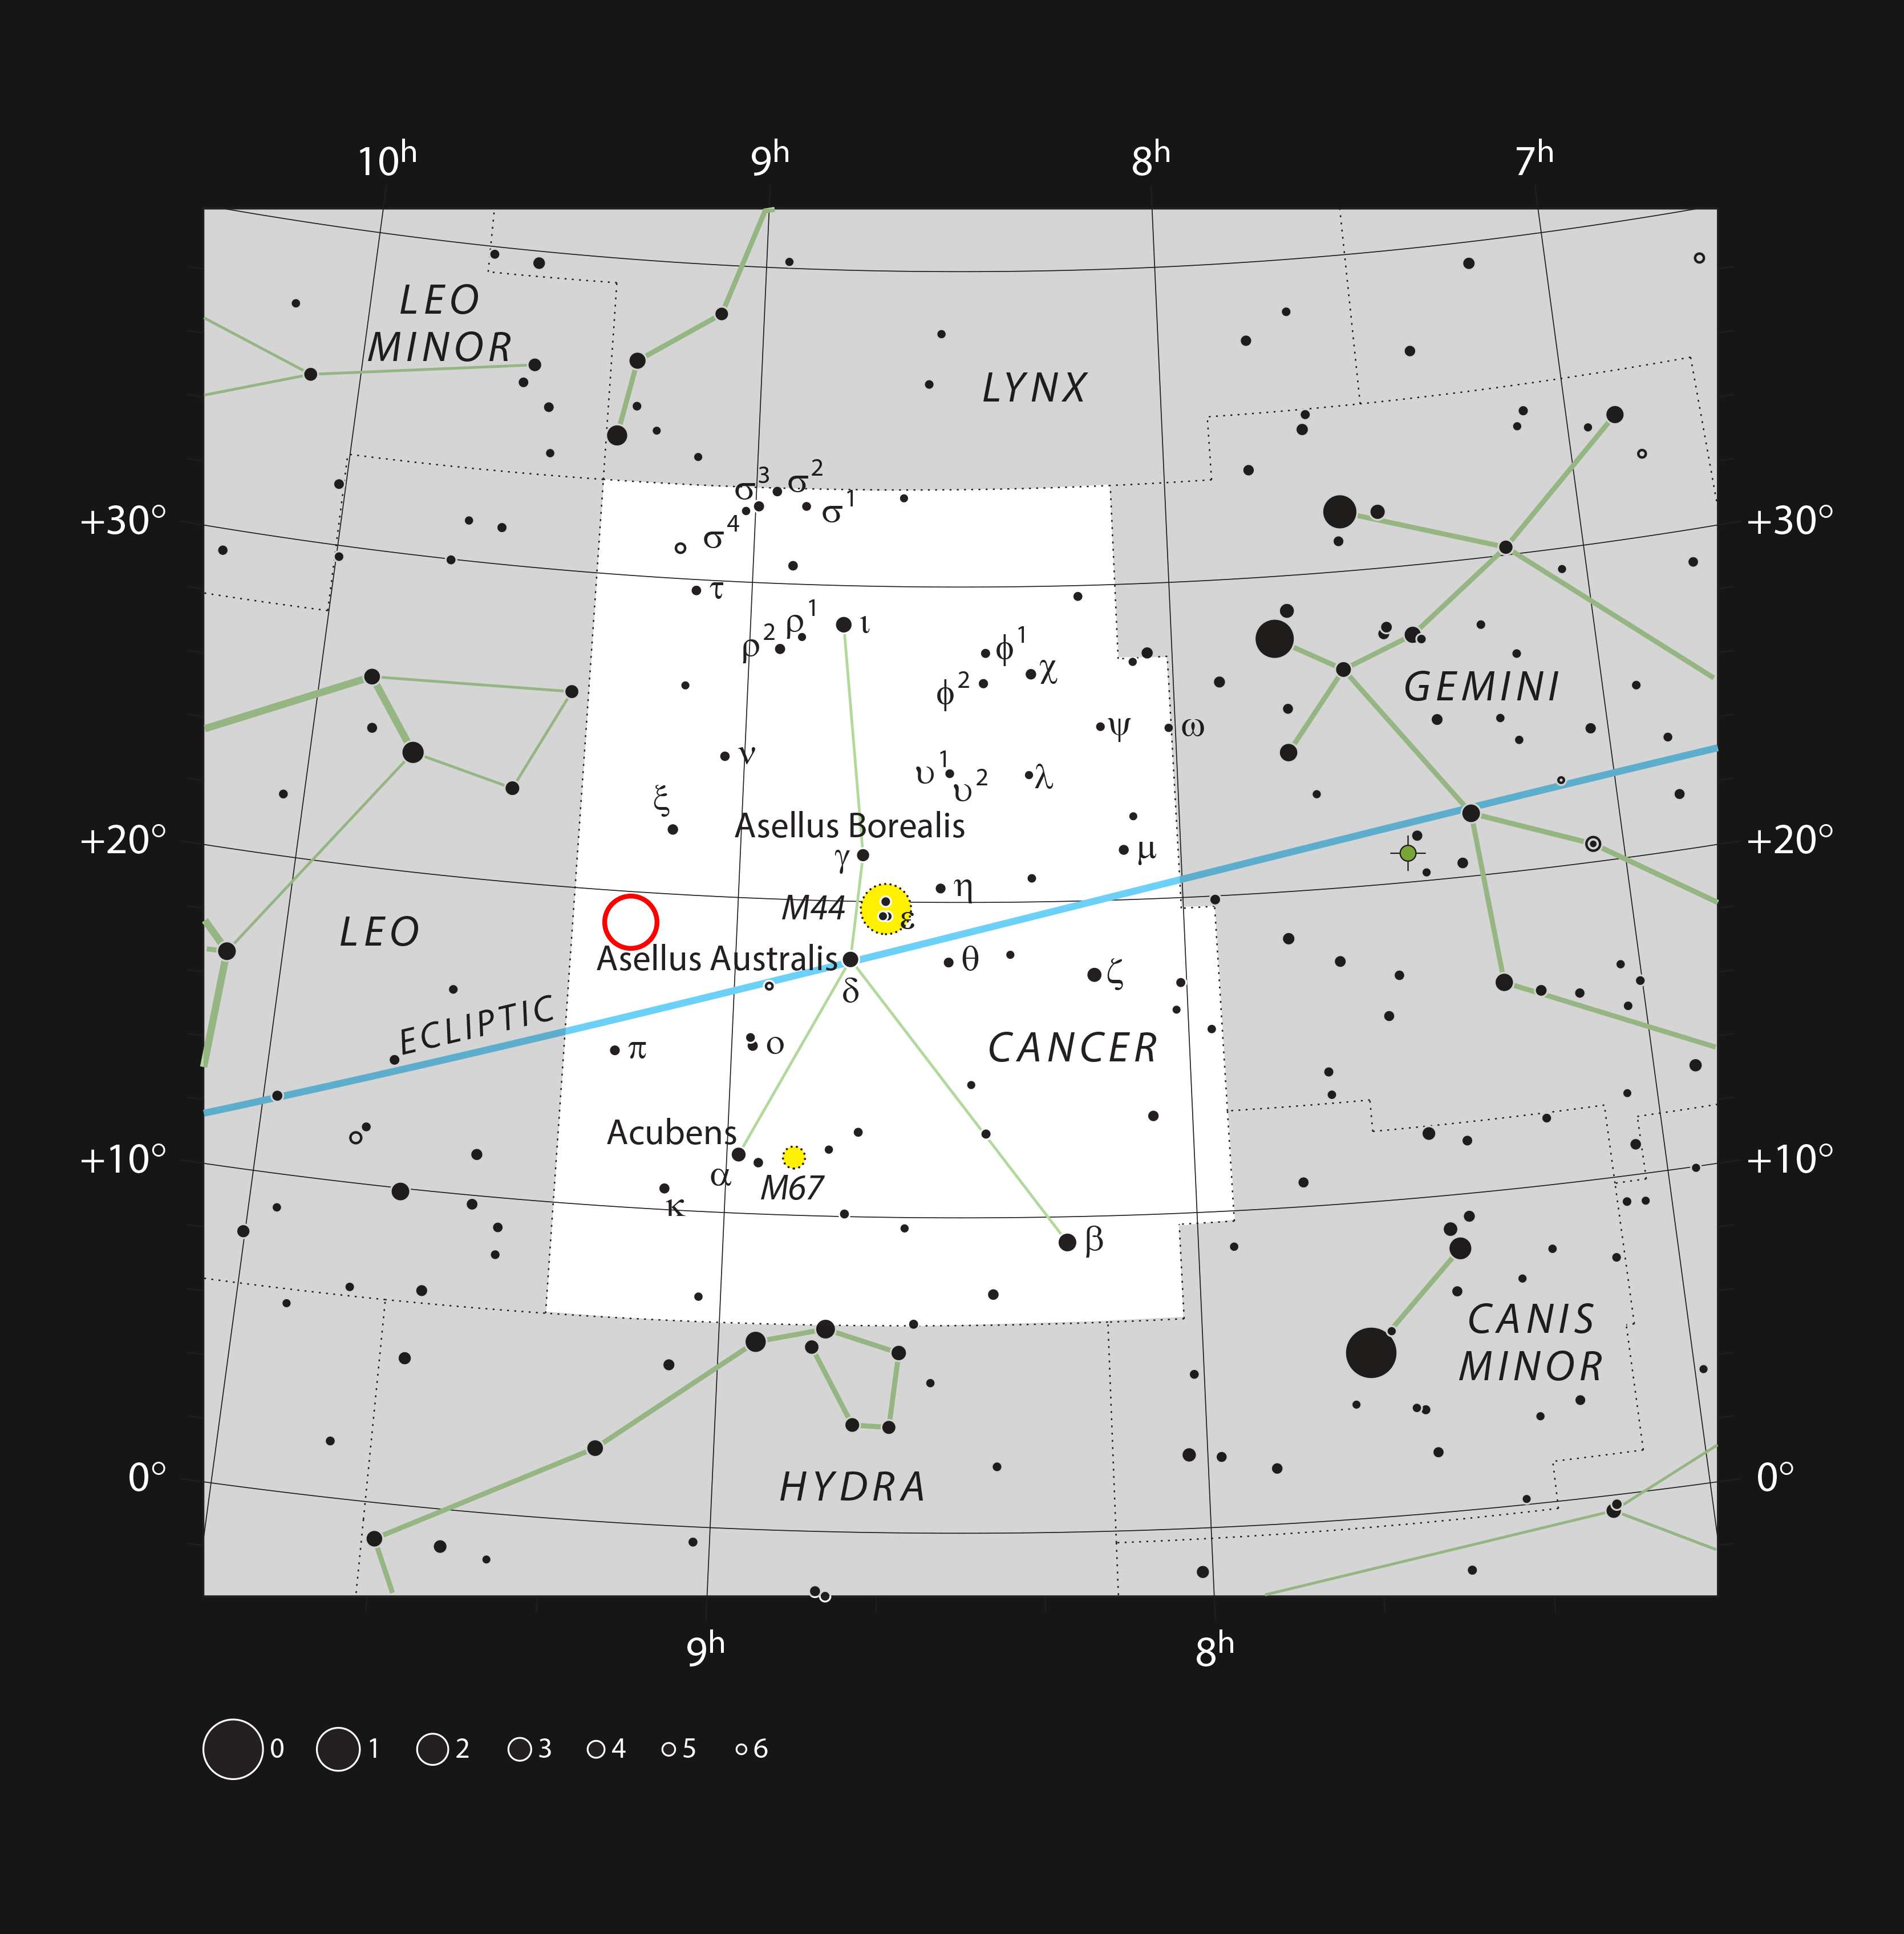

Location of WDJ0914+1914 in the constellation of Cancer

This chart shows the location of WDJ0914+1914 in the constellation of Cancer (The Crab). This map shows most of the stars visible to the unaided eye under good conditions, and WDJ0914+1914 itself is highlighted with a red circle on the image. This white dwarf is orbited by a Neptune-like exoplanet that is evaporating, the first ever giant planet found around a white dwarf.

Credit: ESO, IAU and Sky & Telescope